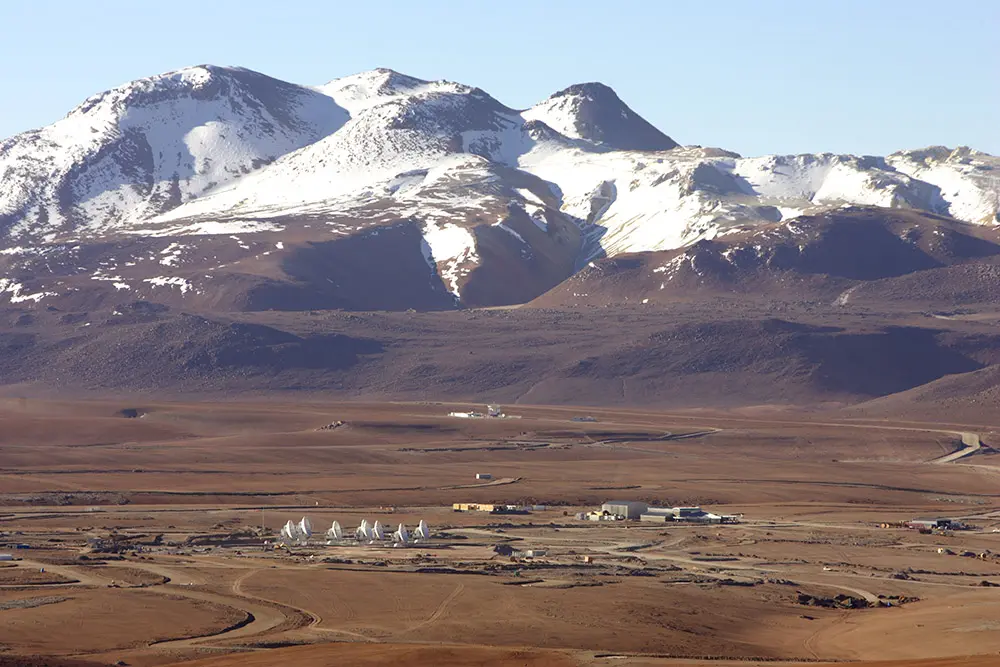

Panoramic View of Chajnantor Plateau

The ALMA Observatory is located in the Chajnantor Plateau over 5000 meters above sea level. This image shows the immensity of the Chajnantor Plateau.

Credit: Carlos Padilla - AUI/NRAO